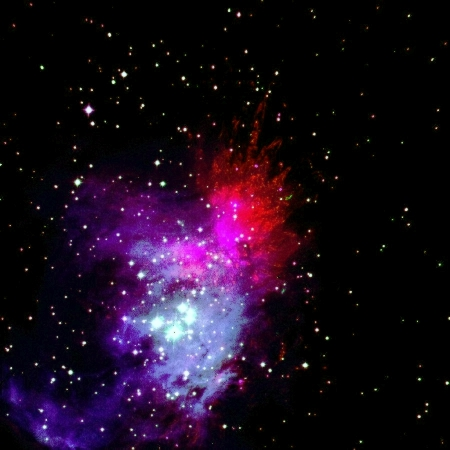

Colour rendering of Orion Nebula area

This is a composite of three 1-min exposures of the Orion Nebula through narrow band filters centred on the 2.166 micron Br-gamma atomic hydrogen line (here reproduced in blue colour), the 1.257 micron [FeII] line (green) and the 2.12 micron 1-0 S(1) molecular hydrogen line (red). The colour coding reflects the ionisation state of the gas. Br-gamma traces hydrogen gas that is ionised by the well known Trapezium and other hot, young, stars in the region ; the [FeII] emission is emitted by high velocity fragments ejected during the birth of new stars in the OMC1 molecular cloud. The hollow filaments seen in molecular hydrogen result from shock heating of the molecular gas in the wake of the outflowing matter. In this image, the scale is 0.29 arcsec/pixel ; the field is 5x5 arcmin with North at the top and East to the left ; the seeing was around 0.5 arcsec.

Credit: ESO/N. Devillard